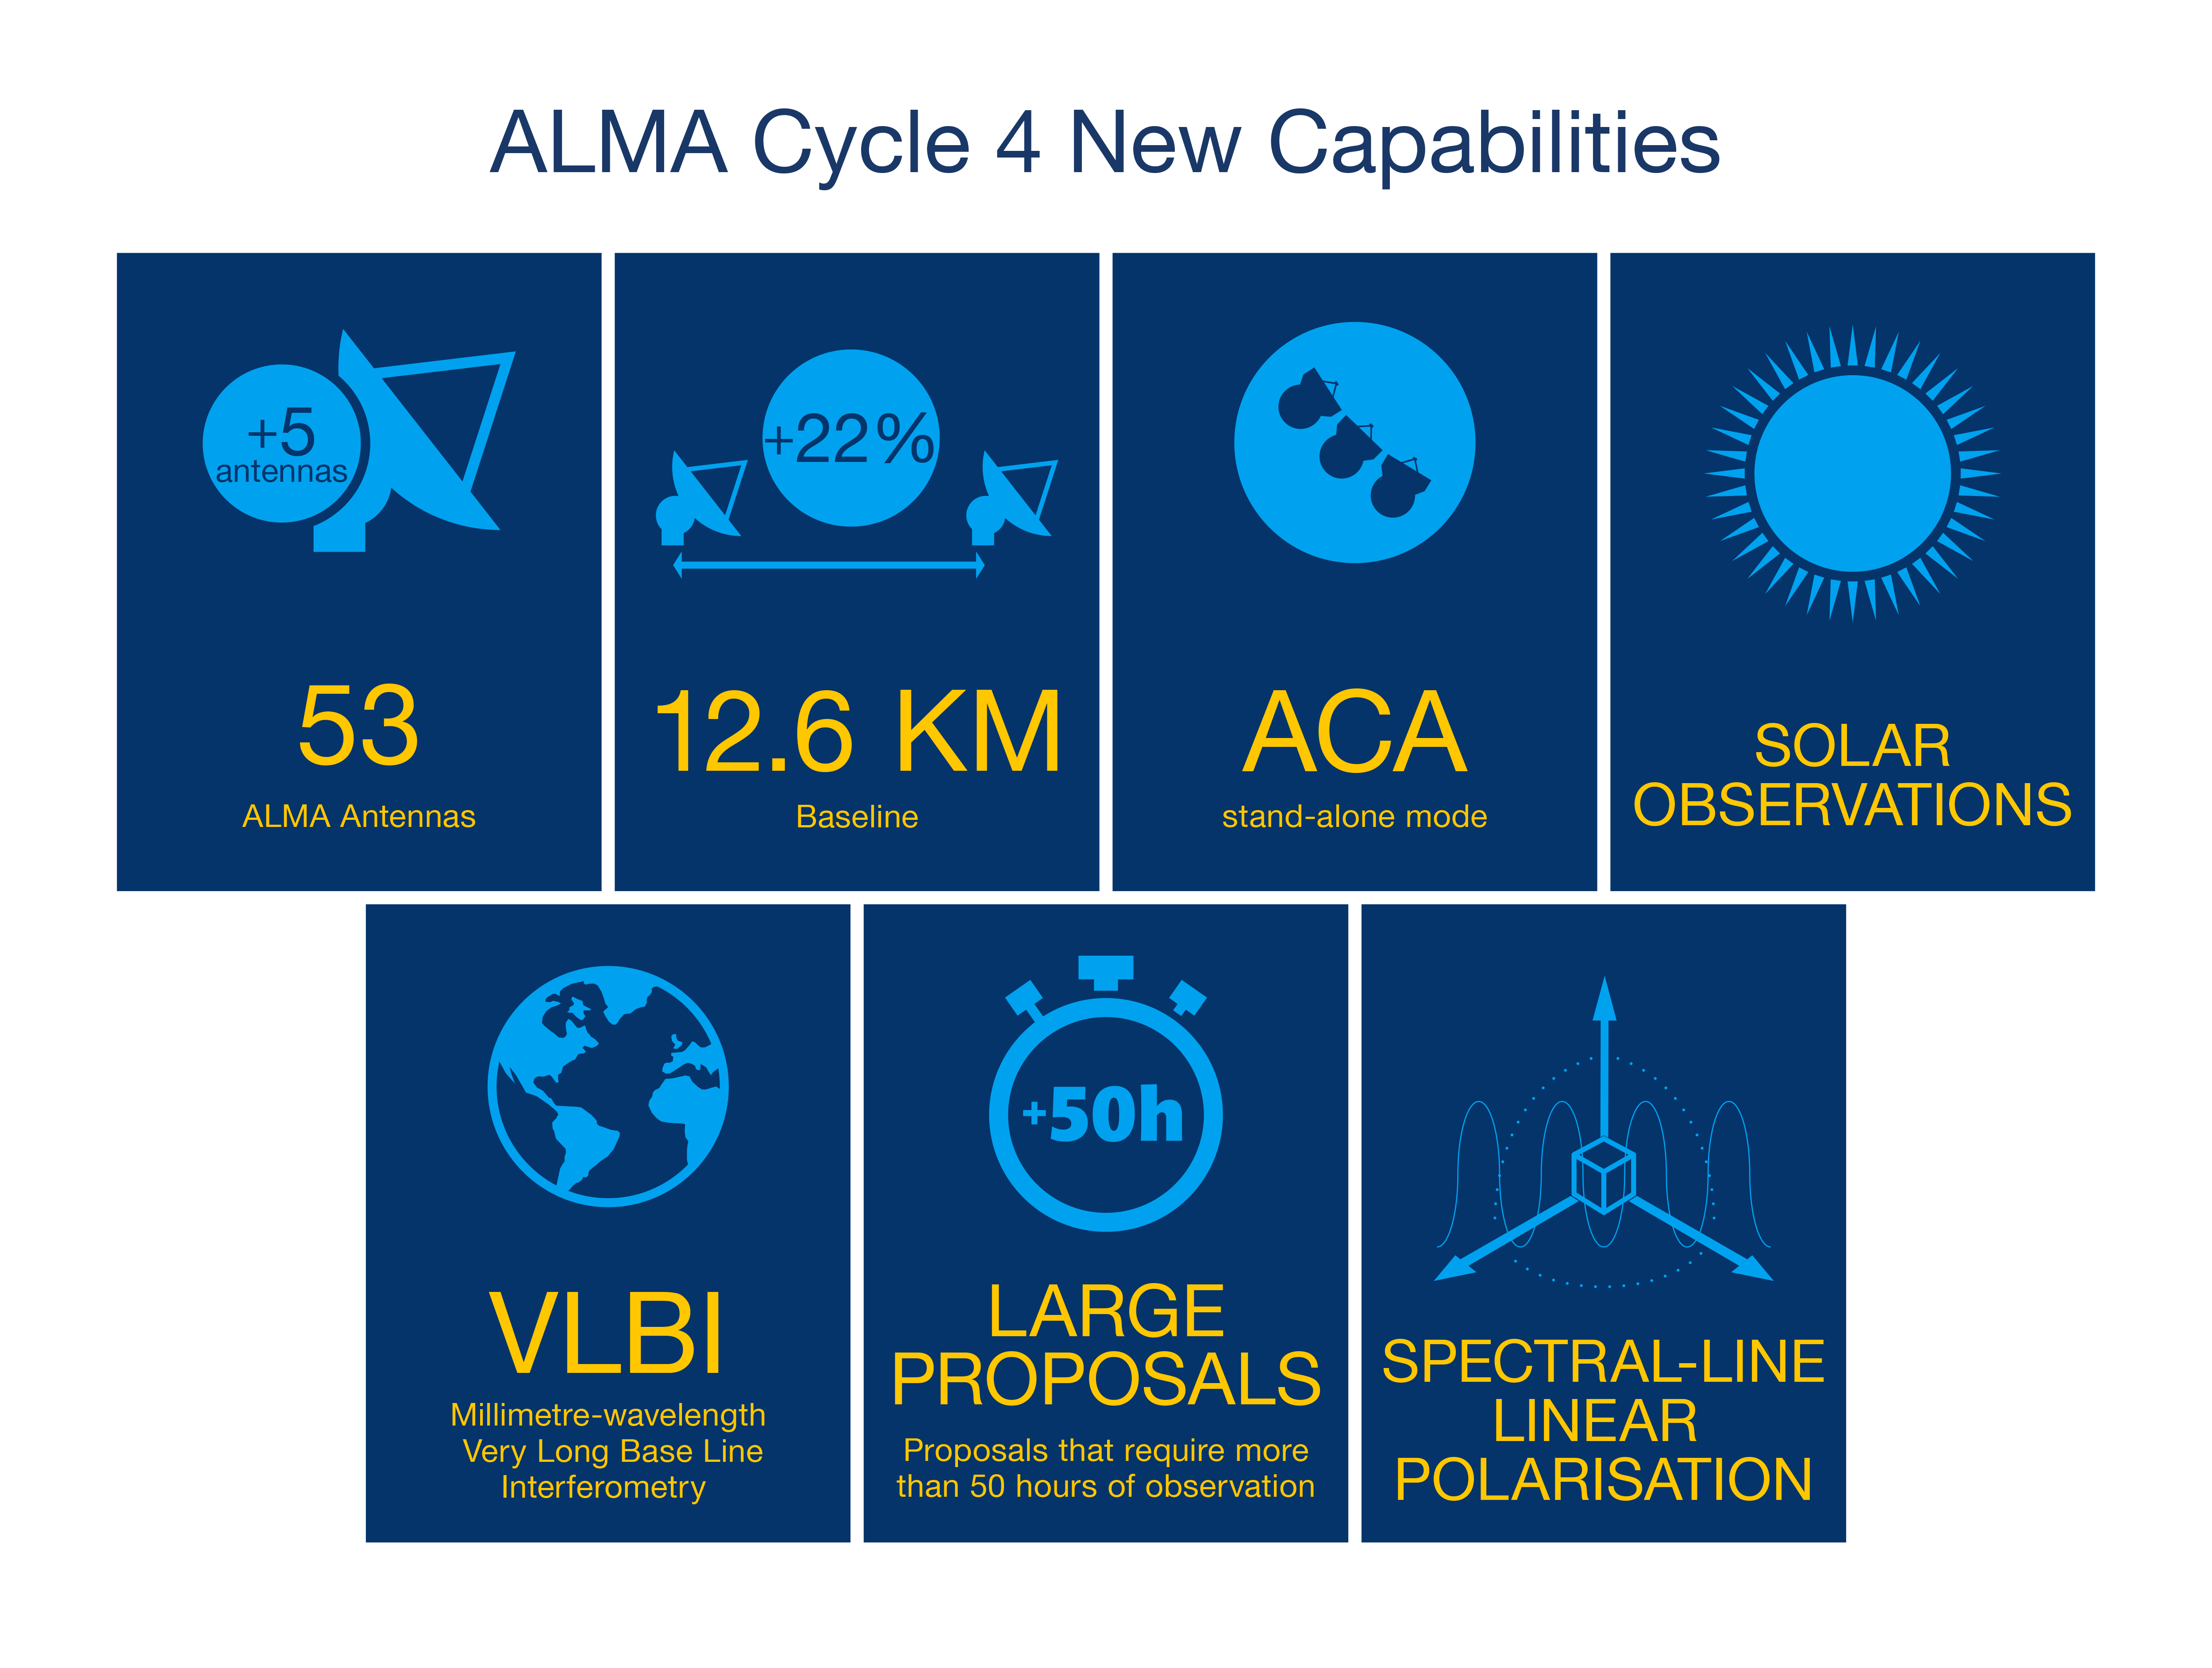

Description of ALMA Cycle 4 main new capabilities

Description of ALMA Cycle 4 main new capabilities.

Credit: ALMA (ESO/NAOJ/NRAO)